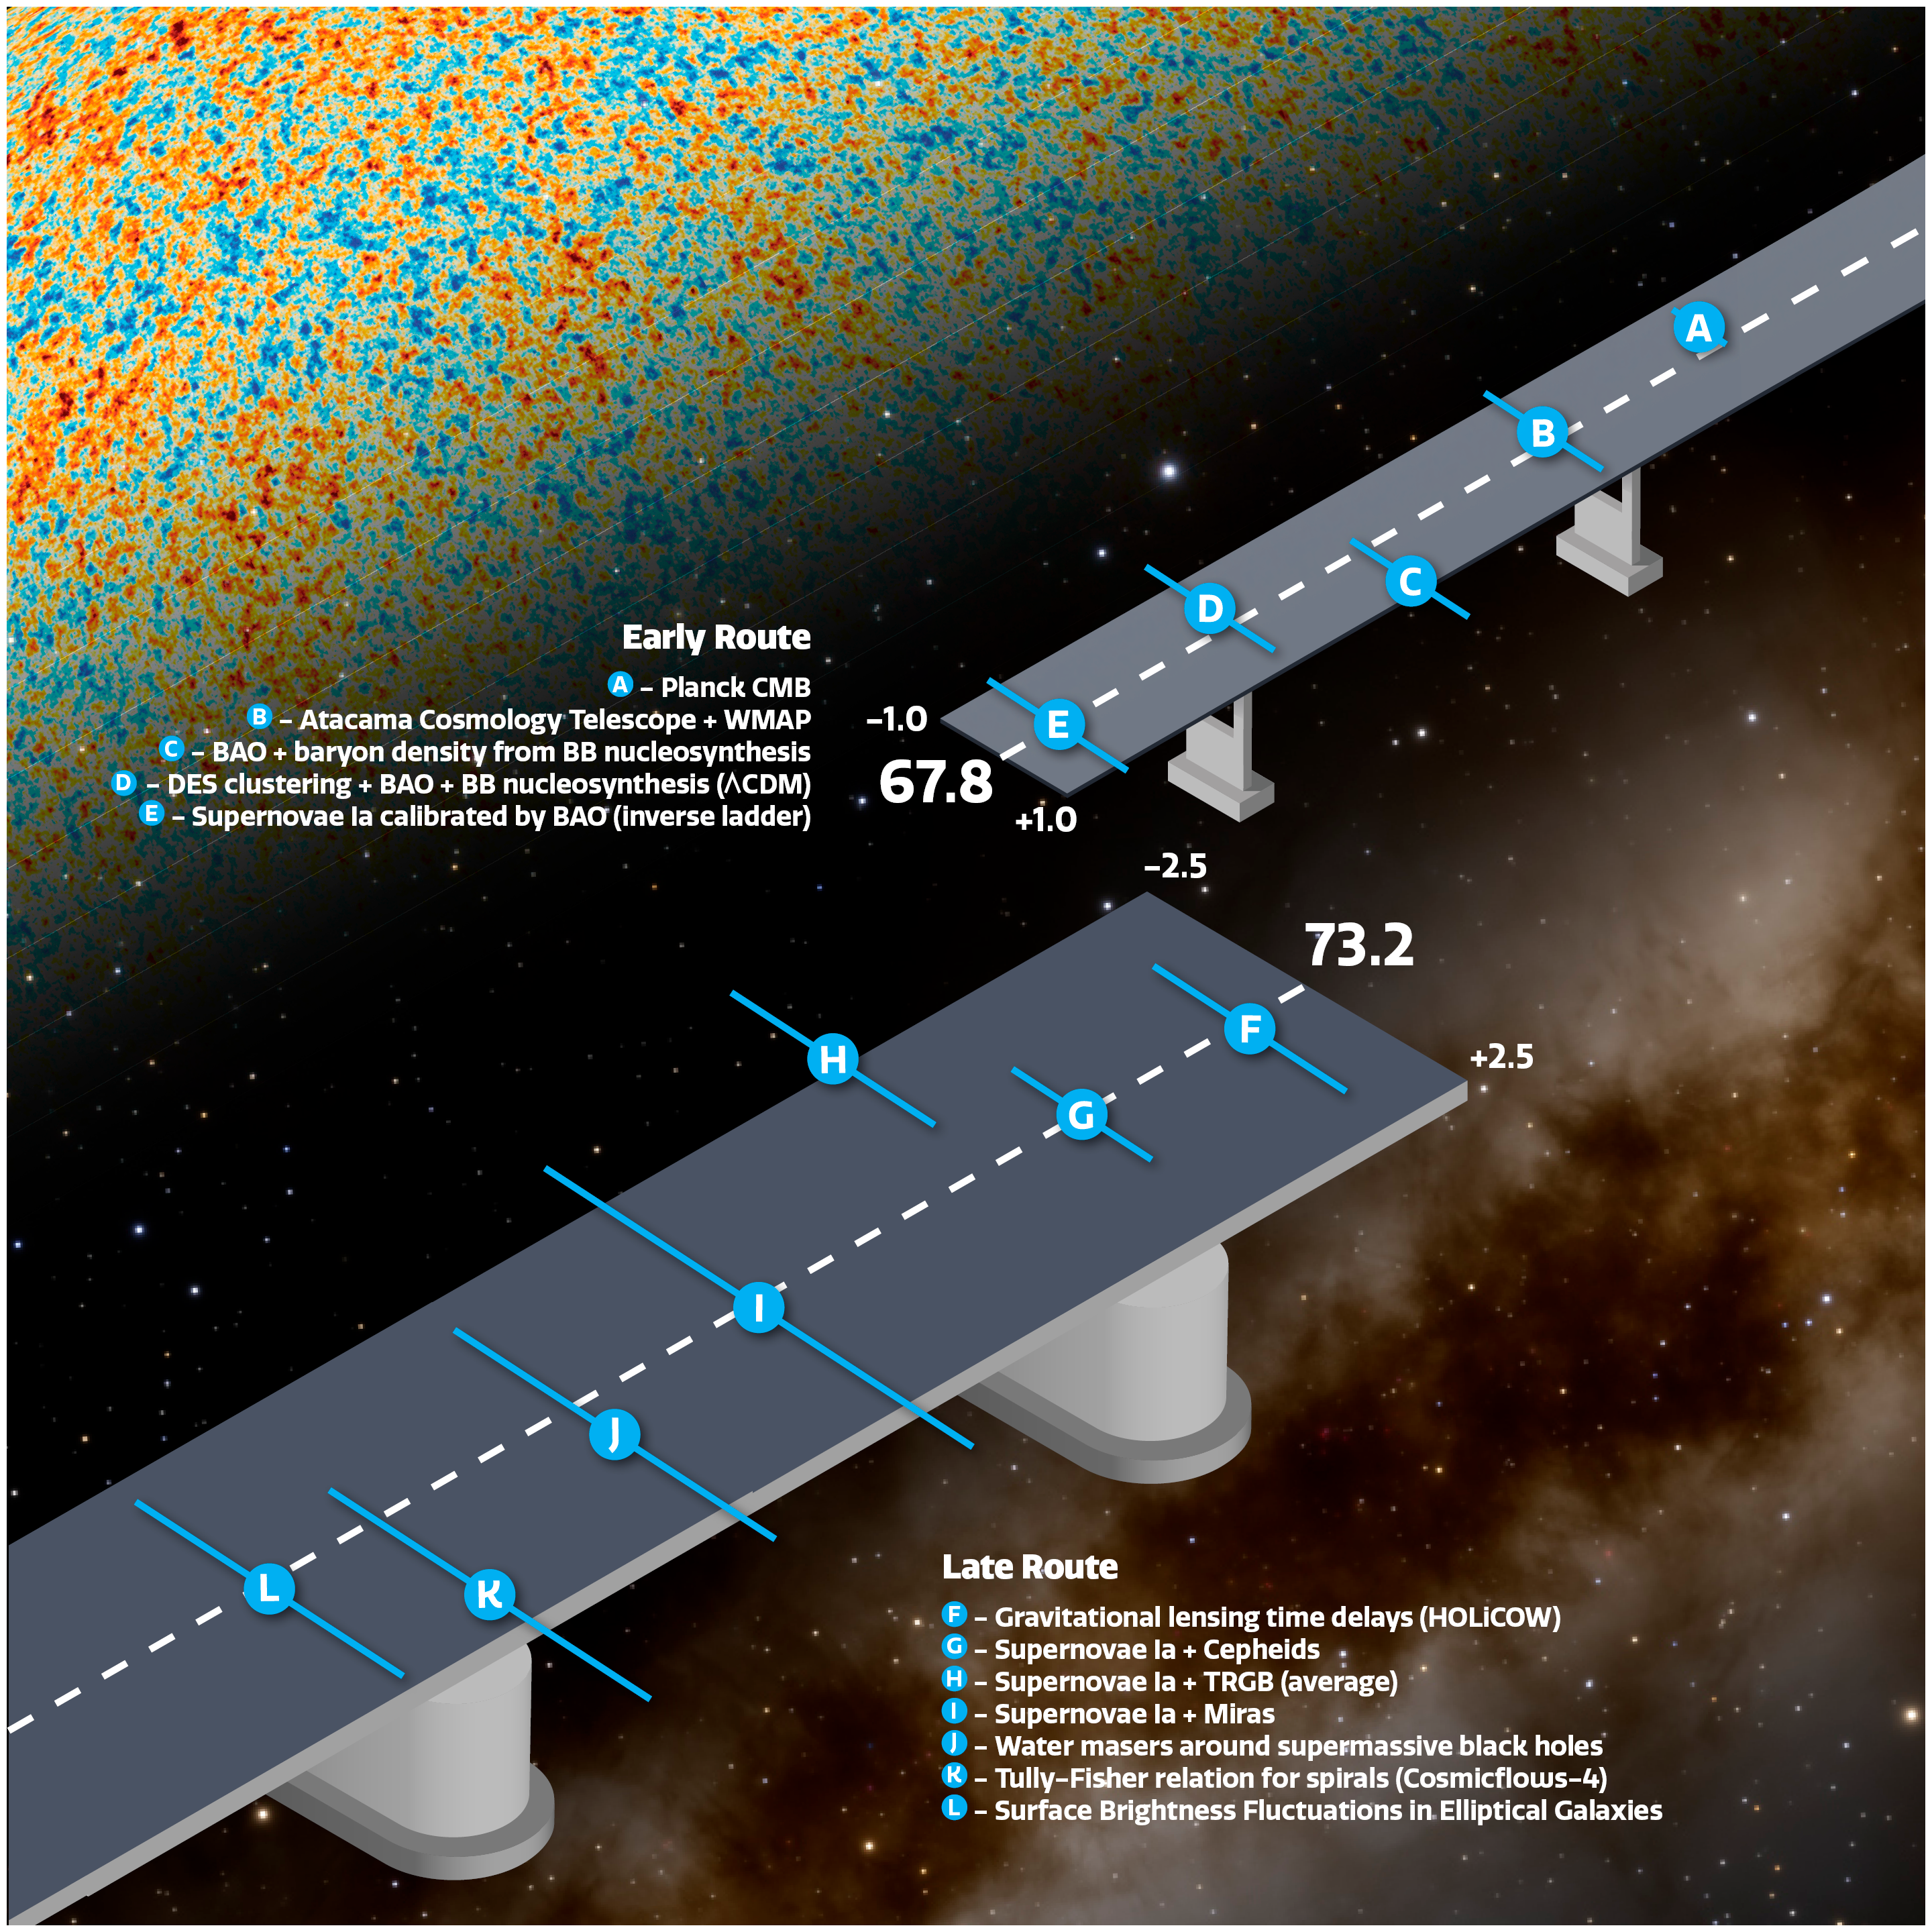

Bridge diagram showing different measurements of the Hubble constant

An artist’s impression showing the different measurements of the Hubble constant by different missions and methods. Special thanks to Adam Riess, who invented the original version of this illustratioon. Key: CMB (cosmic microwave background), WMAP (Wilkinson Microwave Anisotropy Probe), BAO (Baryonic Acoustic Oscillation), BB (Big Bang) nucleosynthesis, DES (Dark Energy Survey), Lambda CDM (Lambda Cold Dark Matter), TRGB (Tip of the red-giant branch).

Credit: NOIRLab/NSF/AURA/J. da Silva